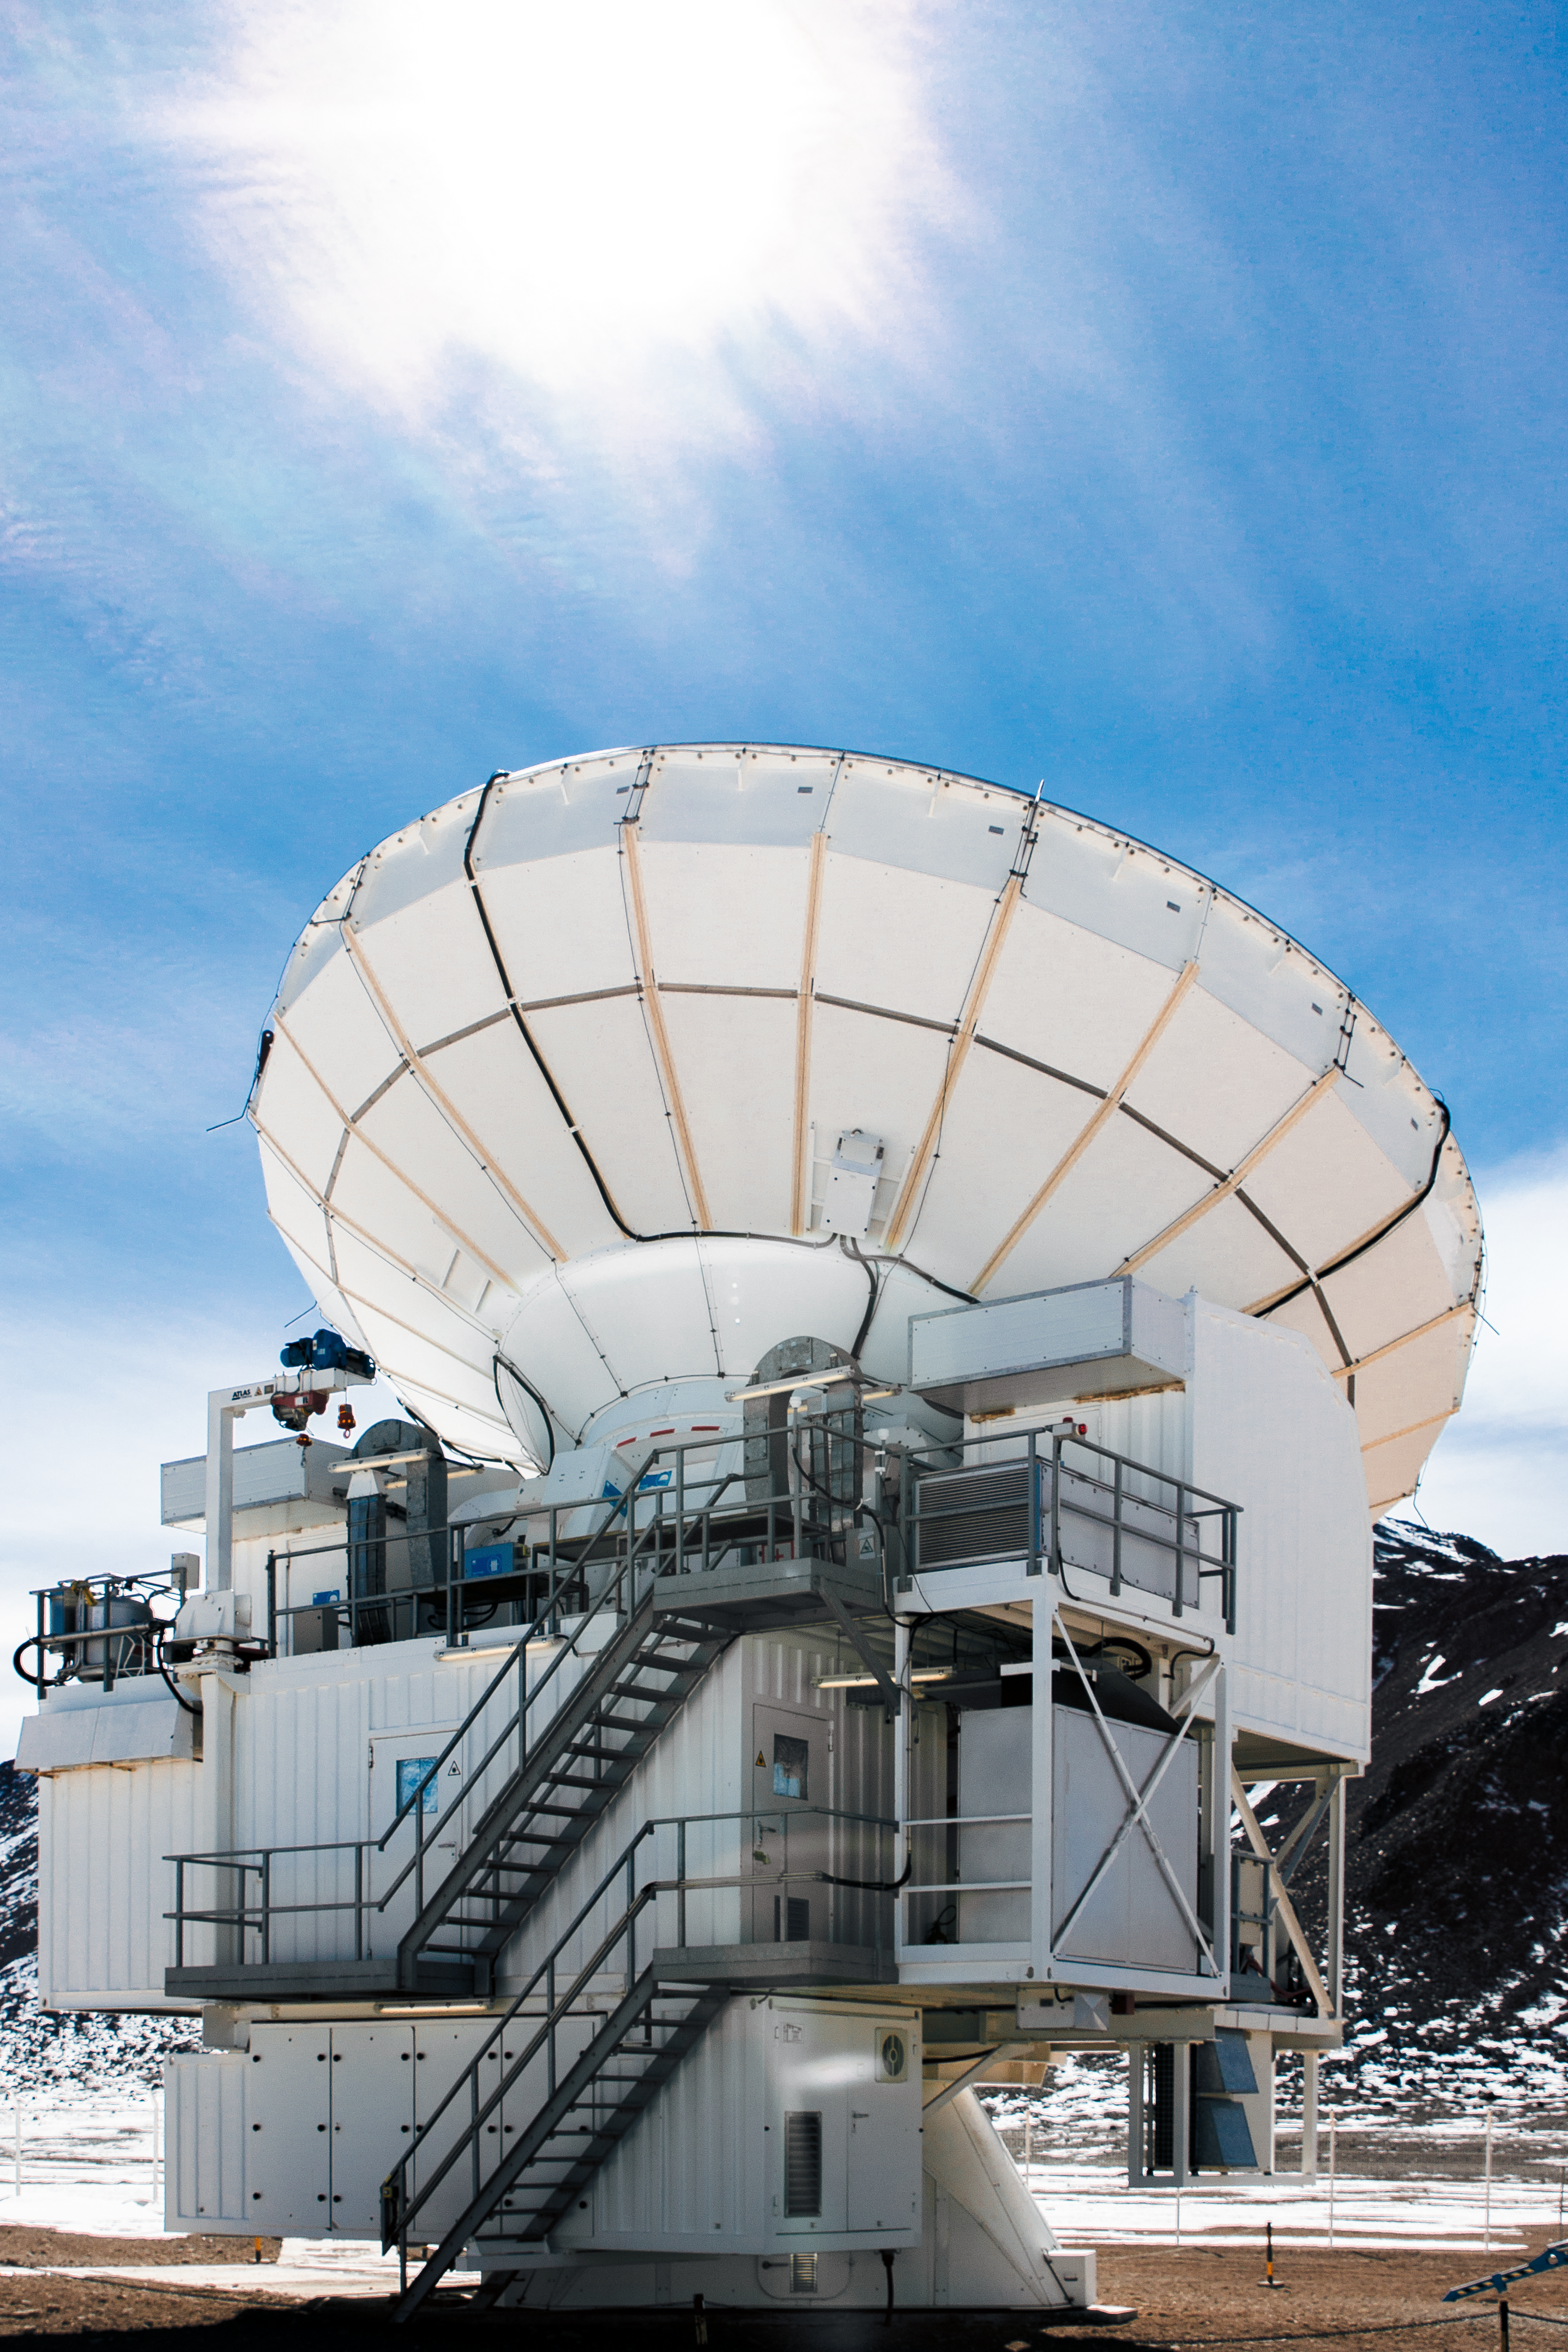

APEX on snowy Chajnantor

Hugging instrument enclosures attached to the ESO operated Atacama Pathfinder Experiment (APEX) telescope are seen in the foreground of a snowy scene on Chajnantor Plateau in northern Chile.

Credit: N. Aros Marzá/ESO